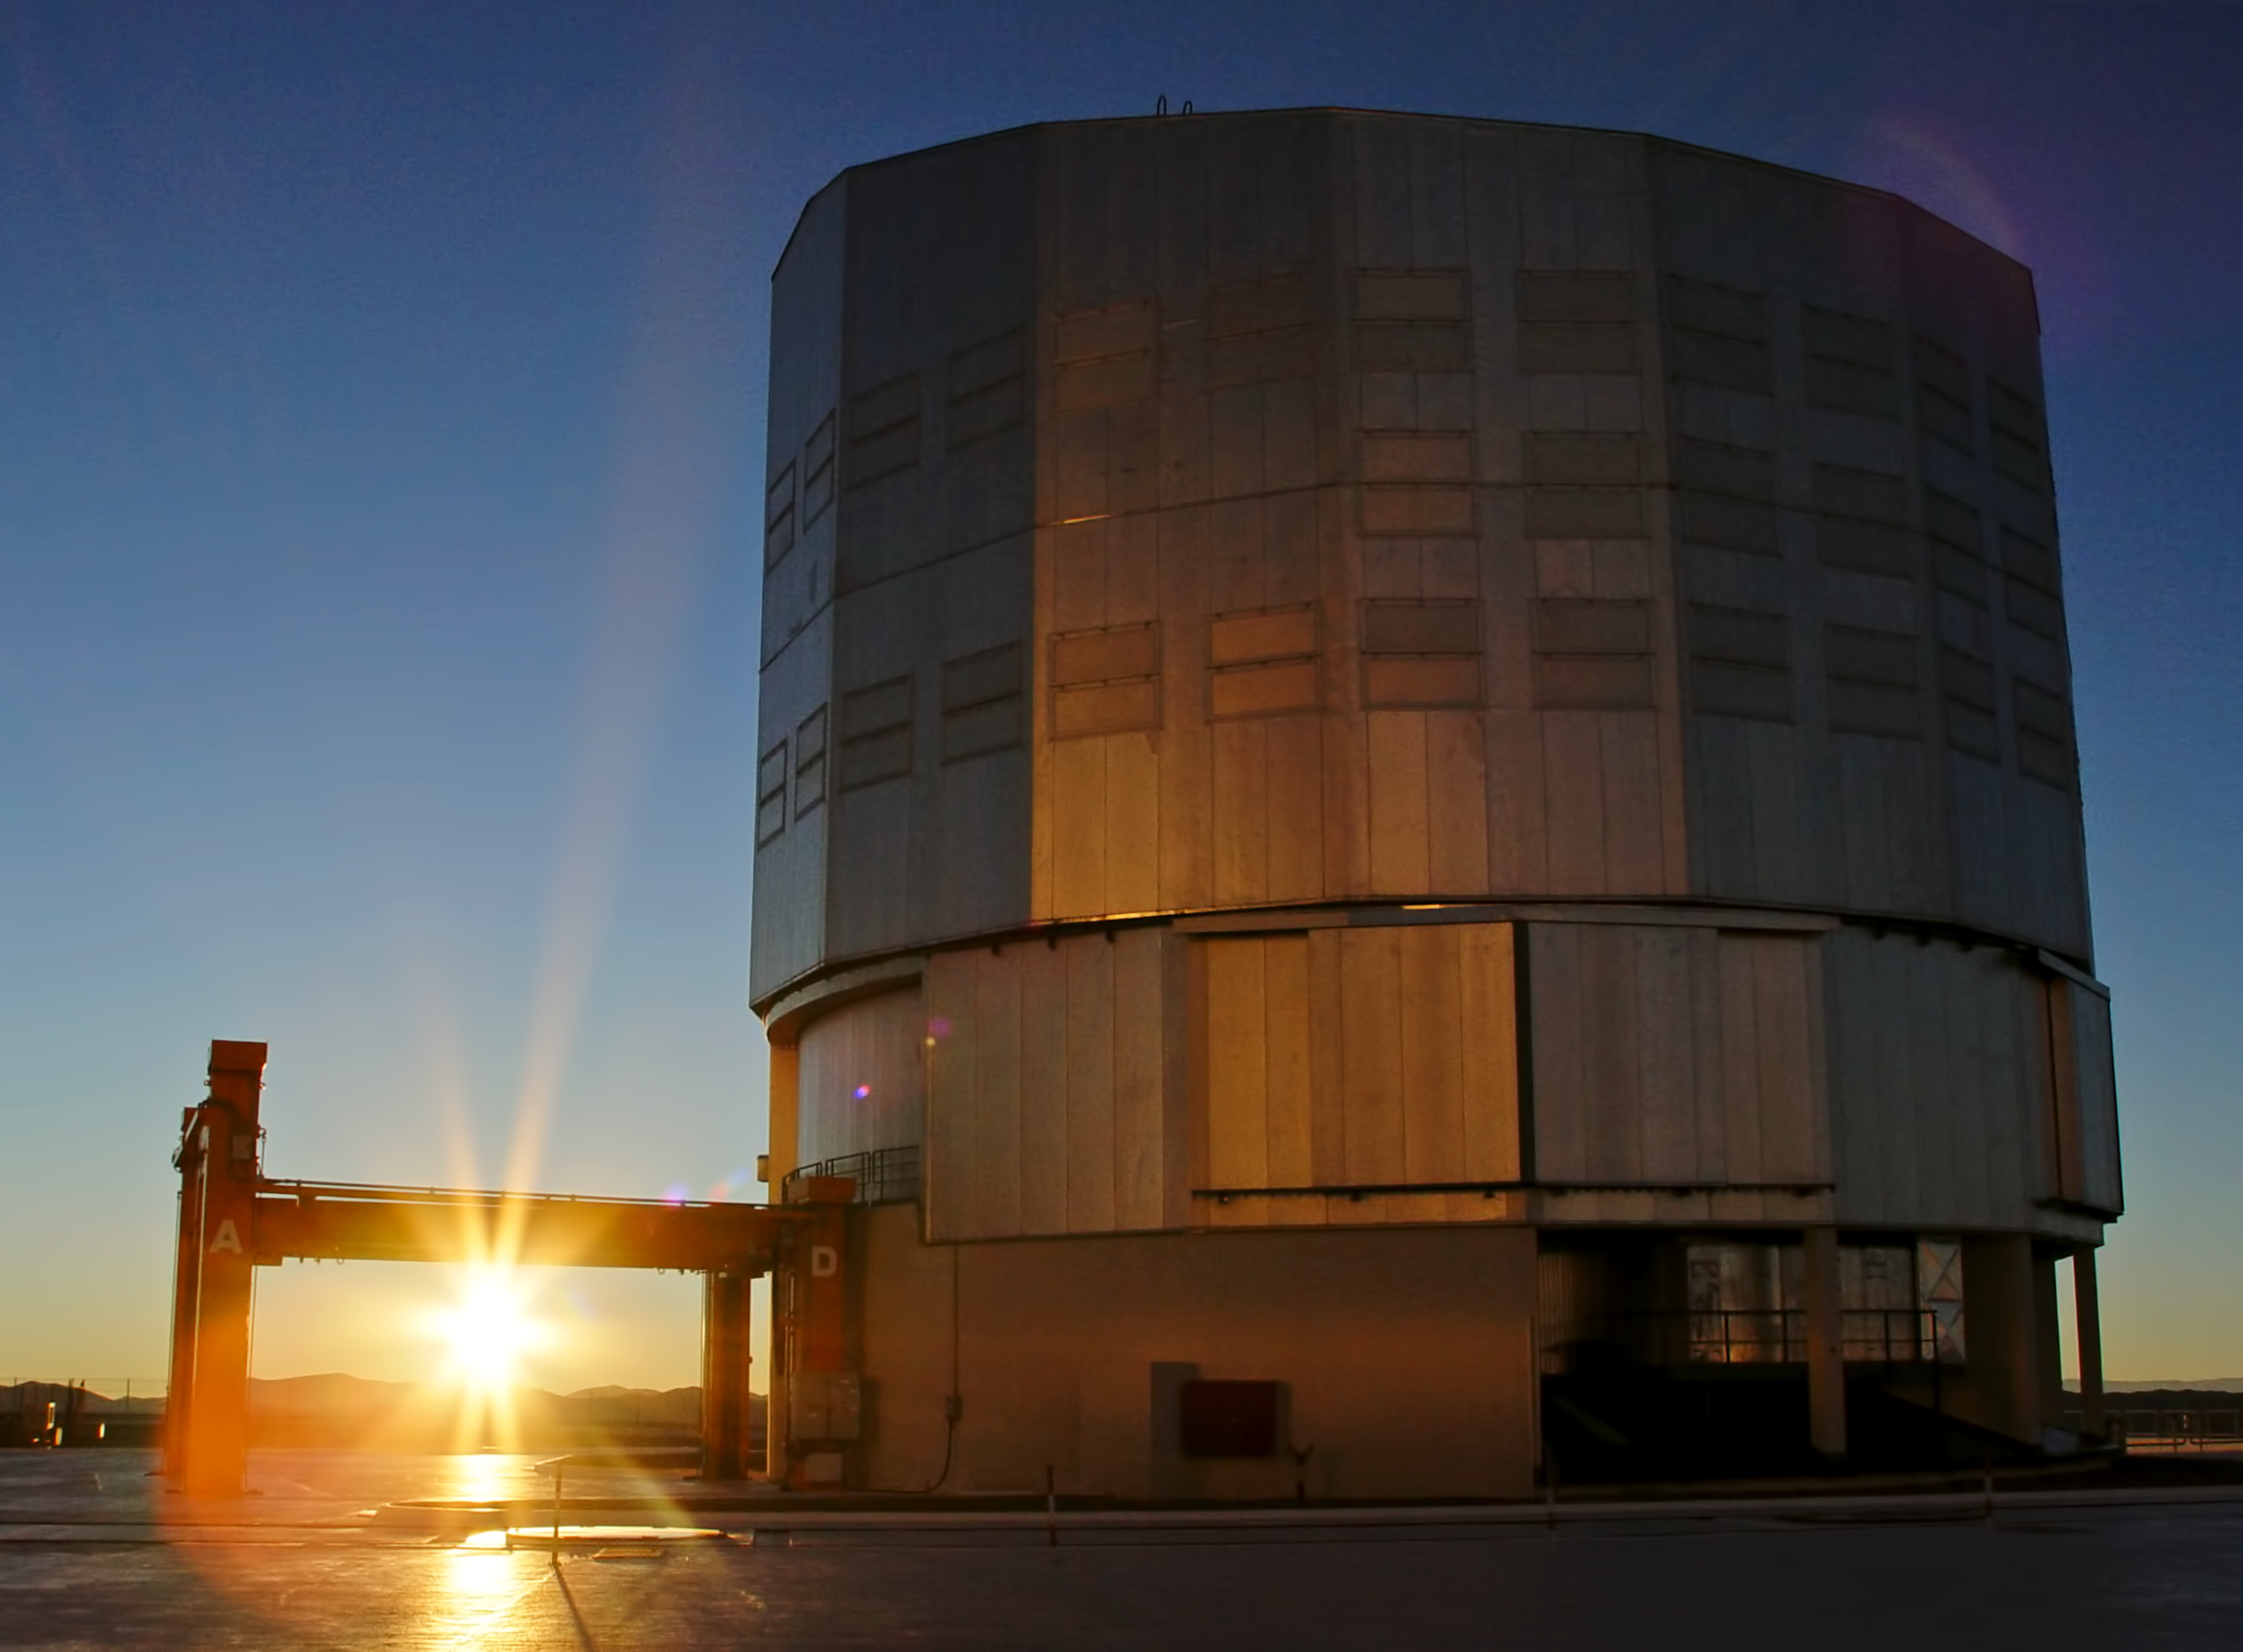

Sunrise at Paranal

The Sun is rising besides the Yepun Telescope, UT4.

Credit: ESO